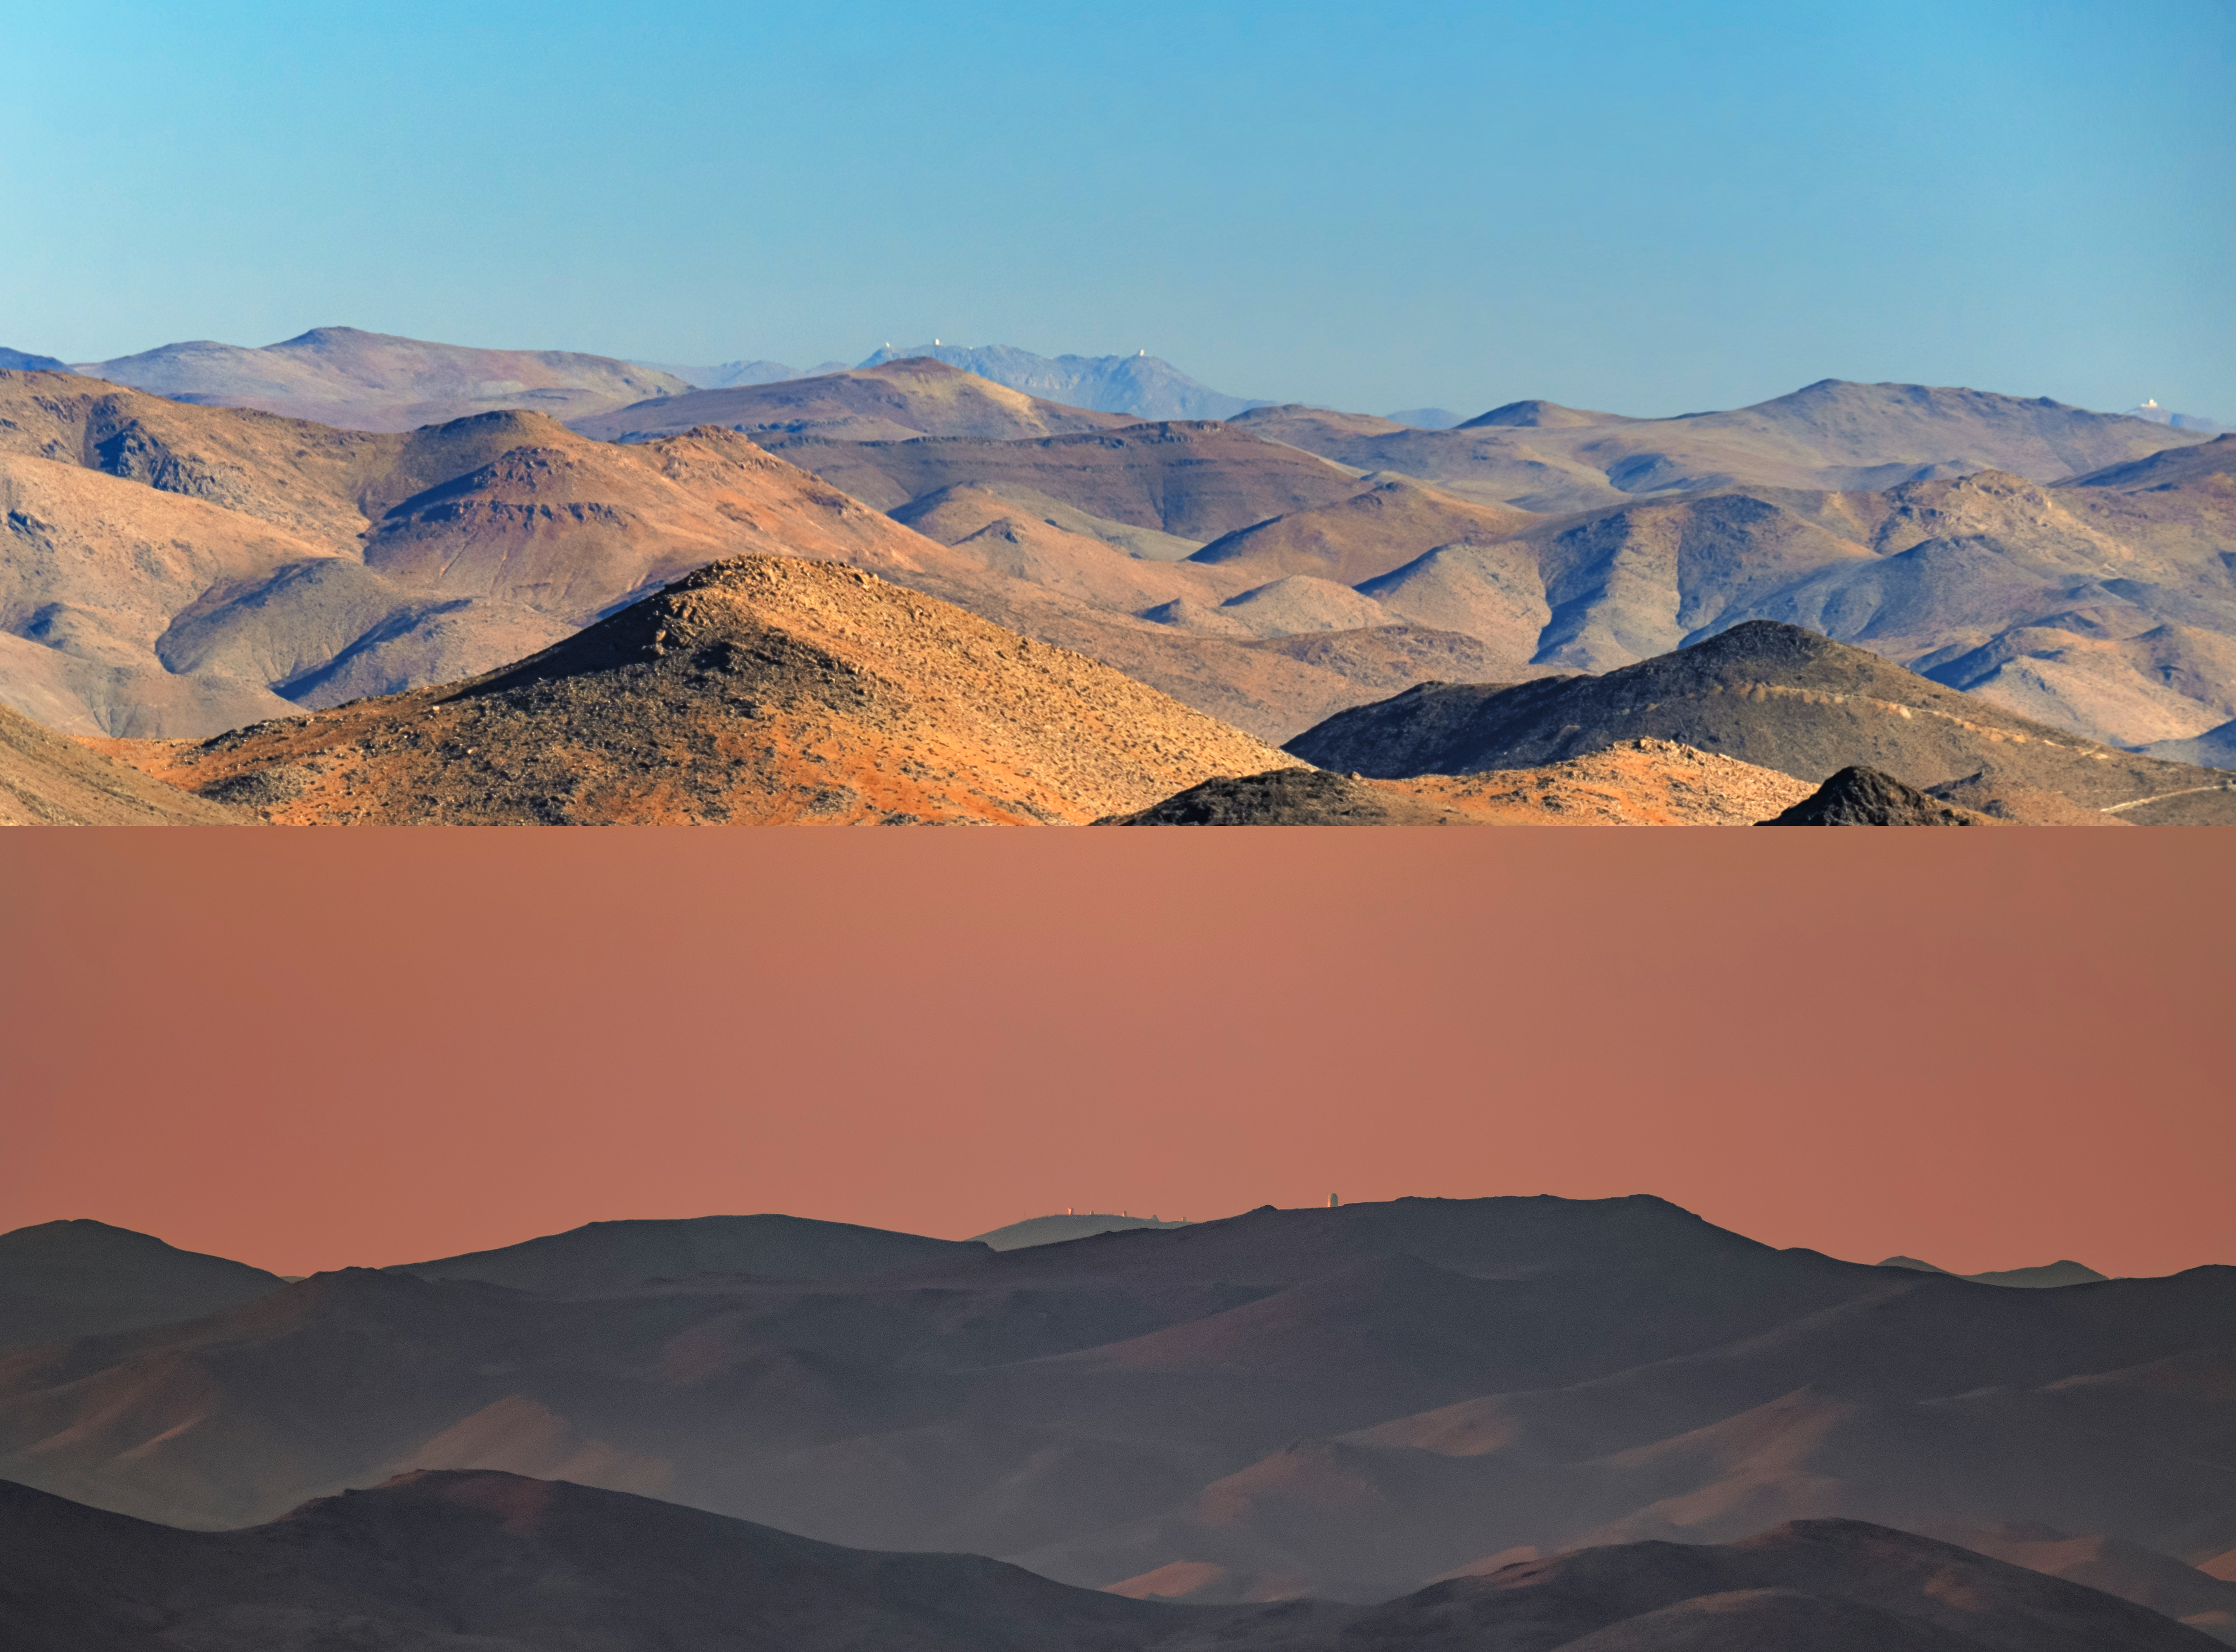

Dual View of Distant Telescopes in Chile

The top part of this image captures the view of telescopes operated by NSF NOIRLab on Cerro Pachón and Cerro Tololo mountaintops in the Andrean mountains of Chile from the view of La Silla Observatory operated by the European Southern Observatory (ESO). You can view the full image in the Image of the Week here. The bottom part of this image captures the opposite view of the La Silla Observatory of ESO from the Cerro Tololo Inter-American Observatory (CTIO), a Program of NSF NOIRLab. You can view an unannotated version of this image here.

Credit: NOIRLab/NSF/AURA/J. Srba (Astronomical Institute of the Czech Academy of Sciences), P. Horálek (Institute of Physics in Opava)